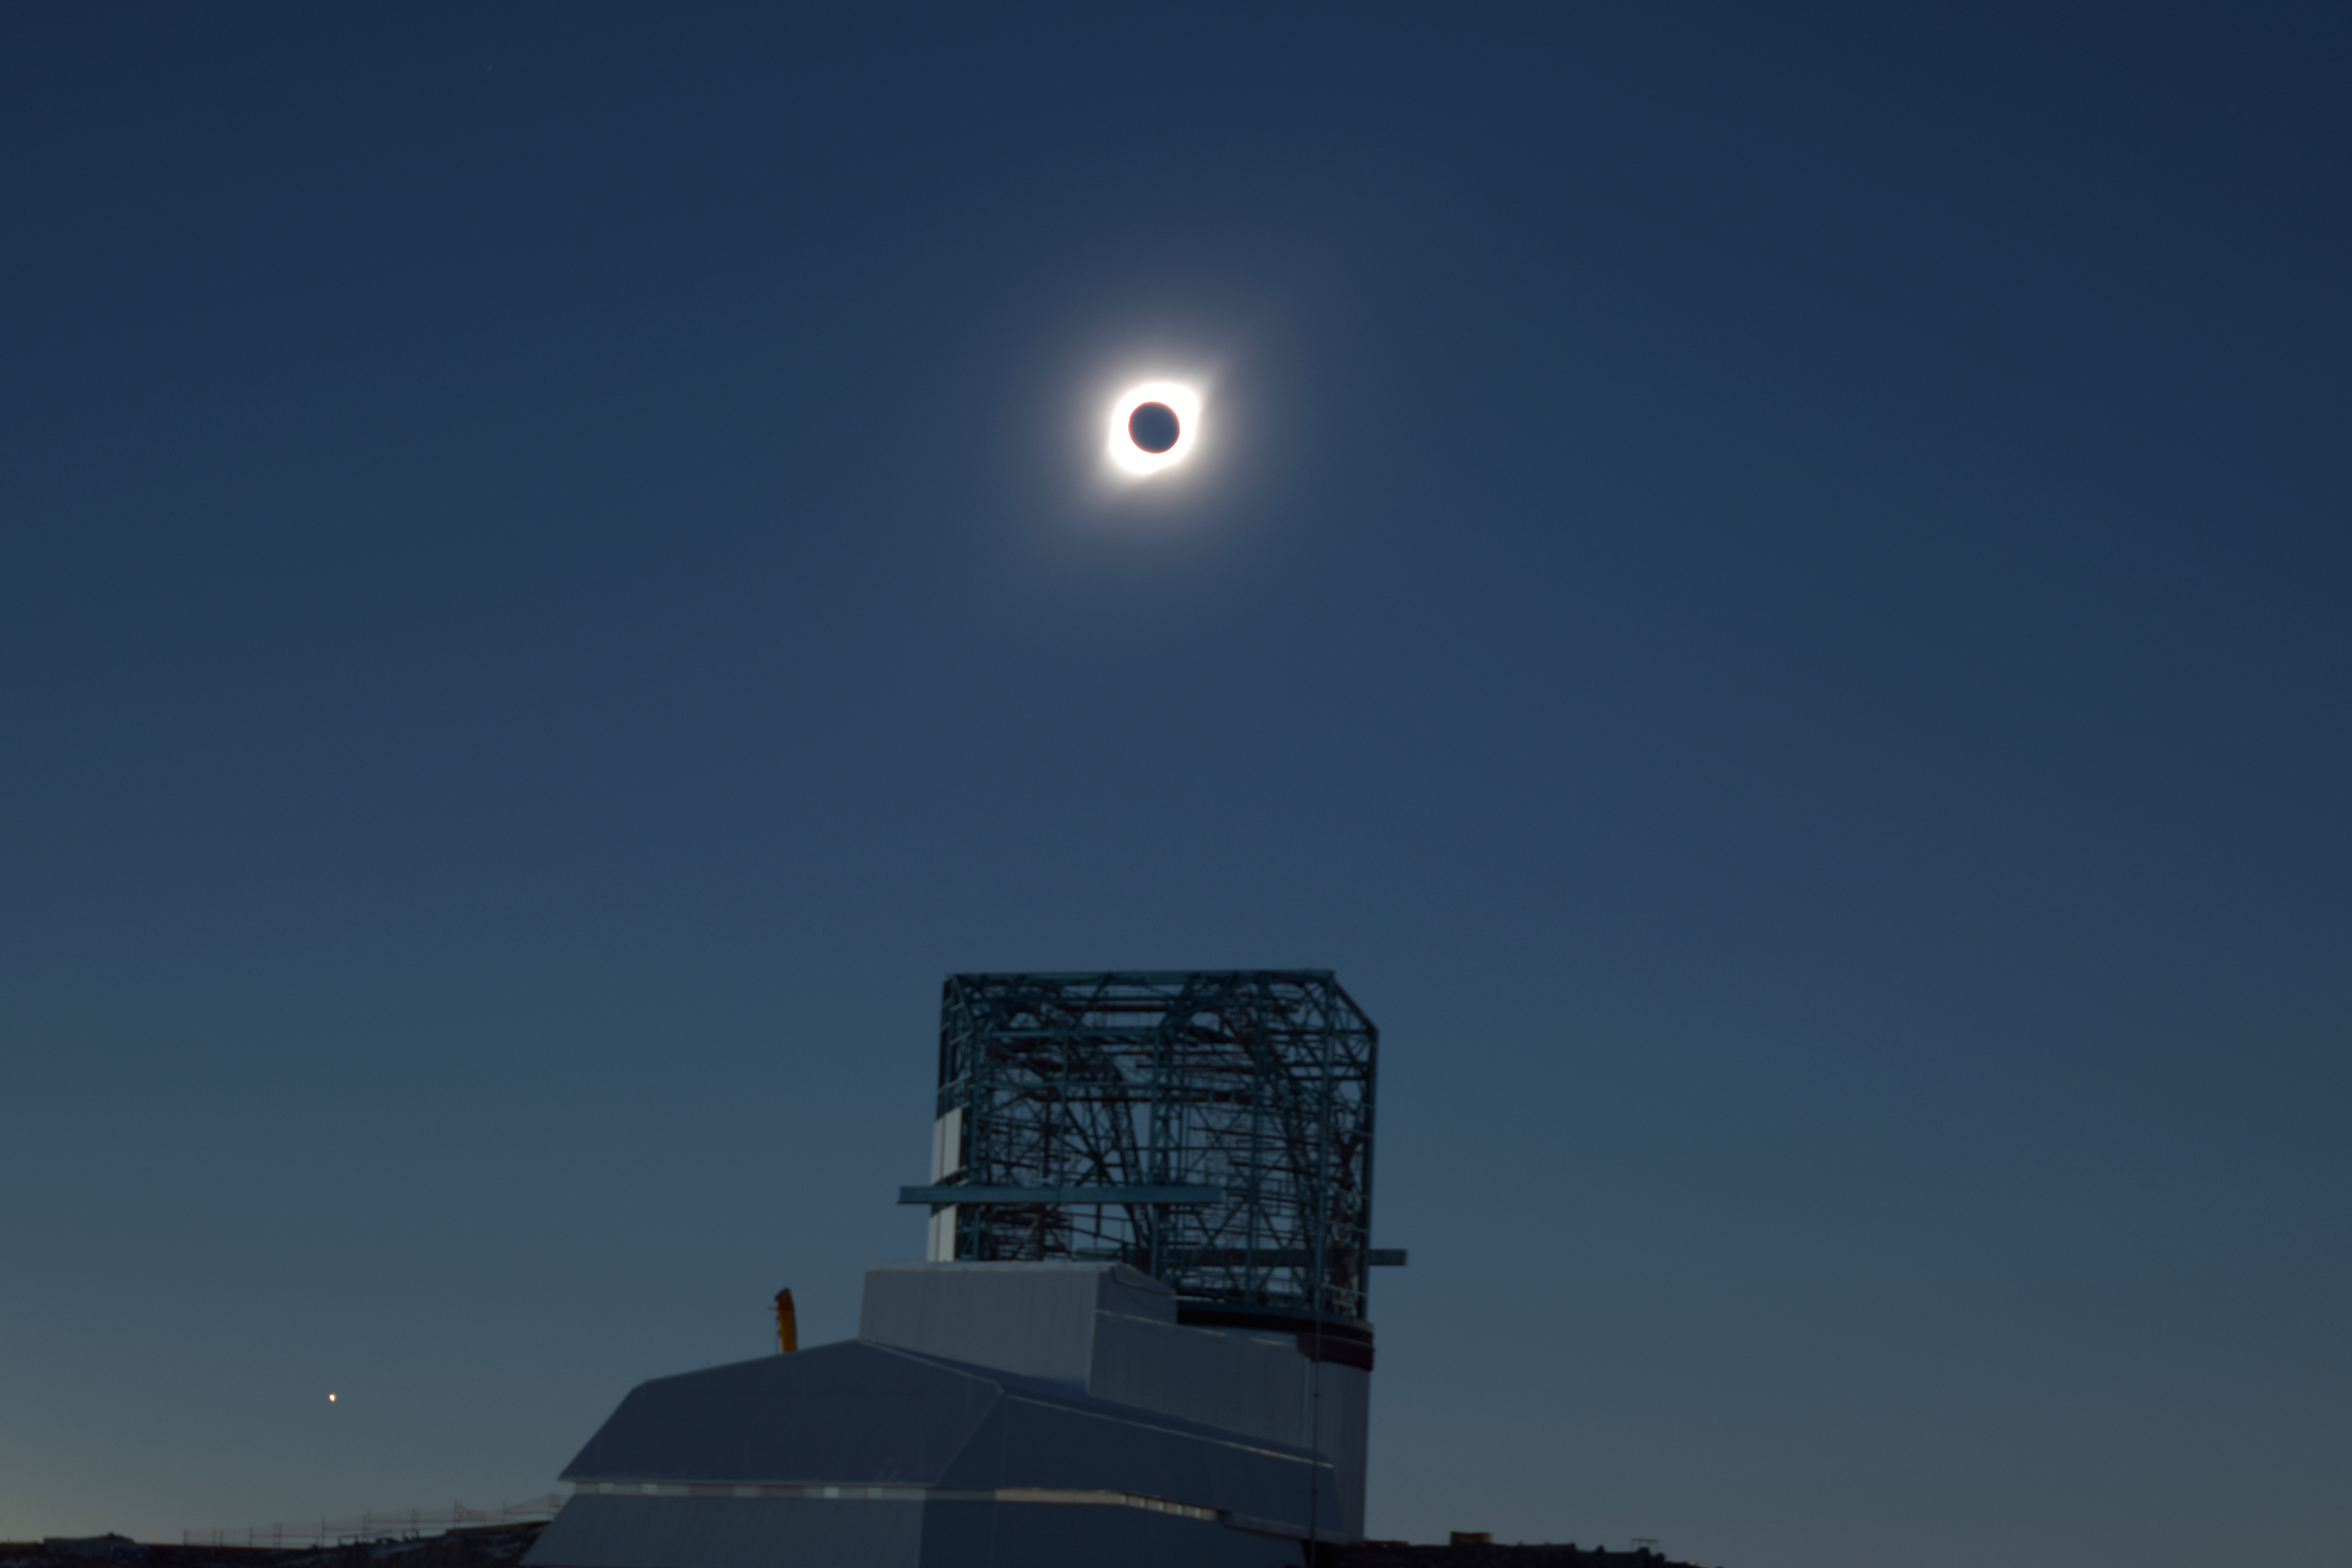

Eclipse over LSST Facility

A total solar eclipse occurred on July 2, 2019 over Cerro Pachón in Chile.

Credit: K. Reil/ NOIRLab/ Vera C. Rubin Observatory/ NSF/ AURA/SLAC/DOE